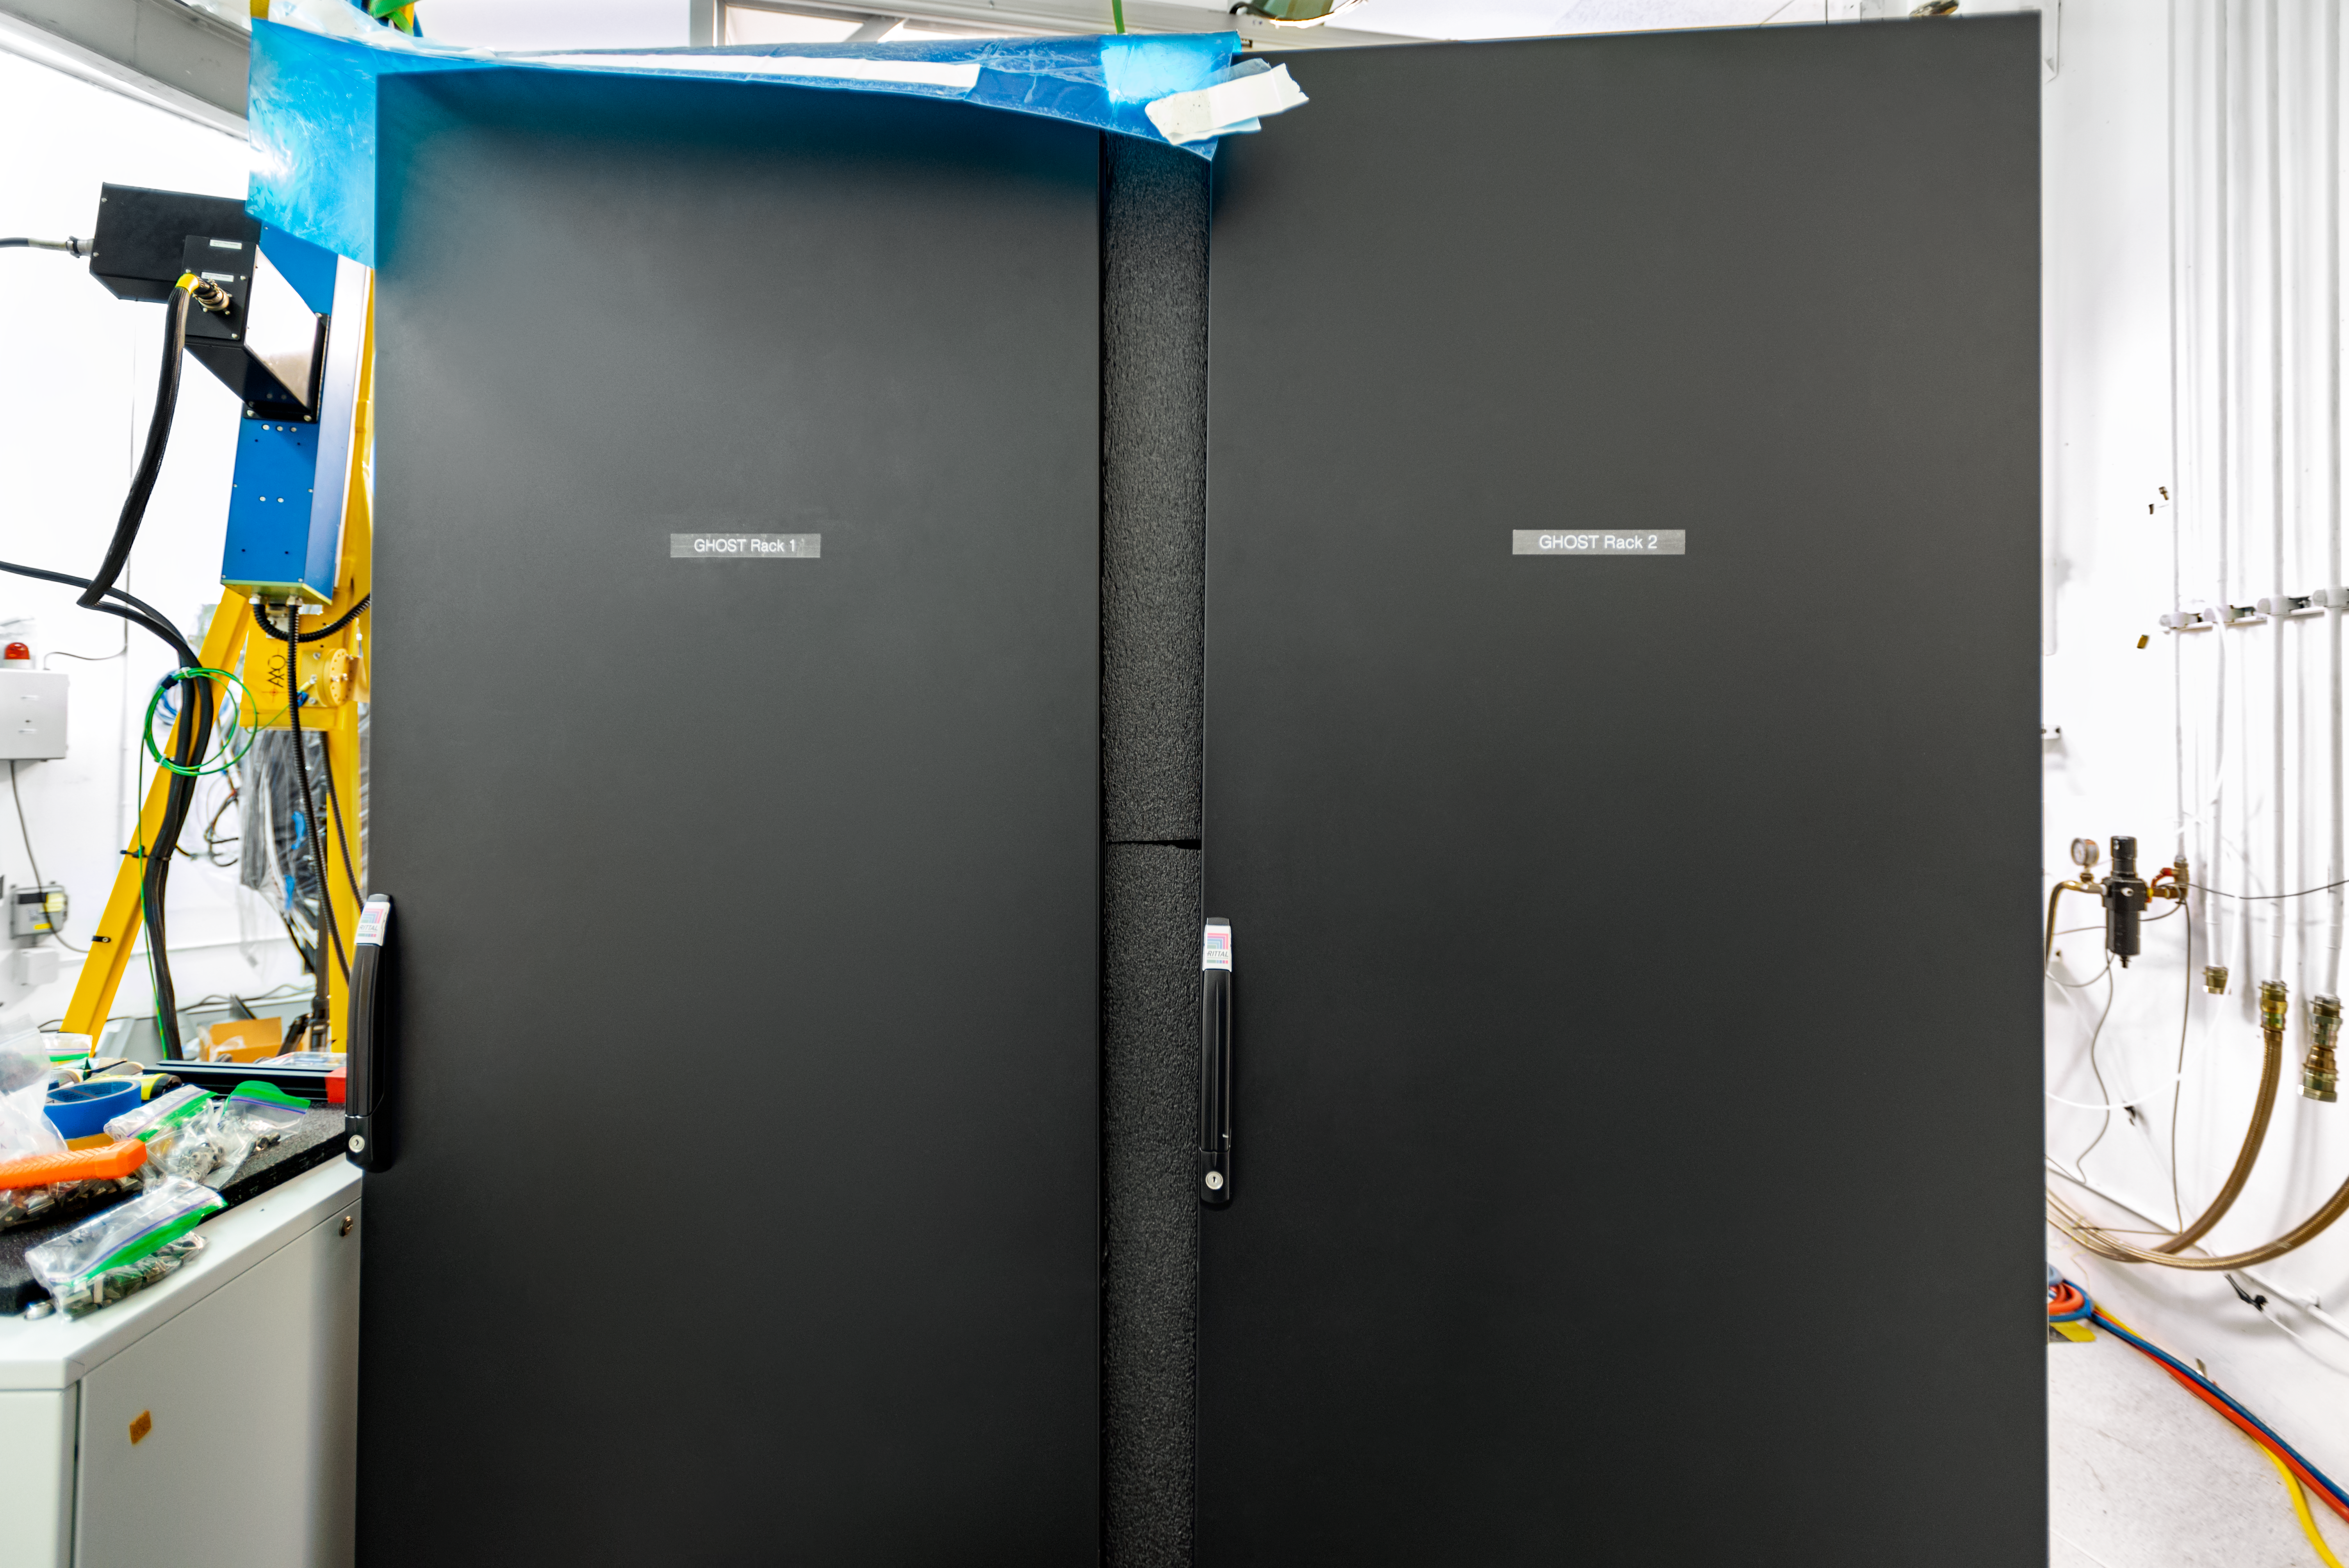

GHOST

The Gemini High Resolution Optical SpecTrograph (GHOST) at Gemini South on Cerro Pachón.

Credit: International Gemini Observatory/NOIRLab/AURA/NSF/D. Munizaga